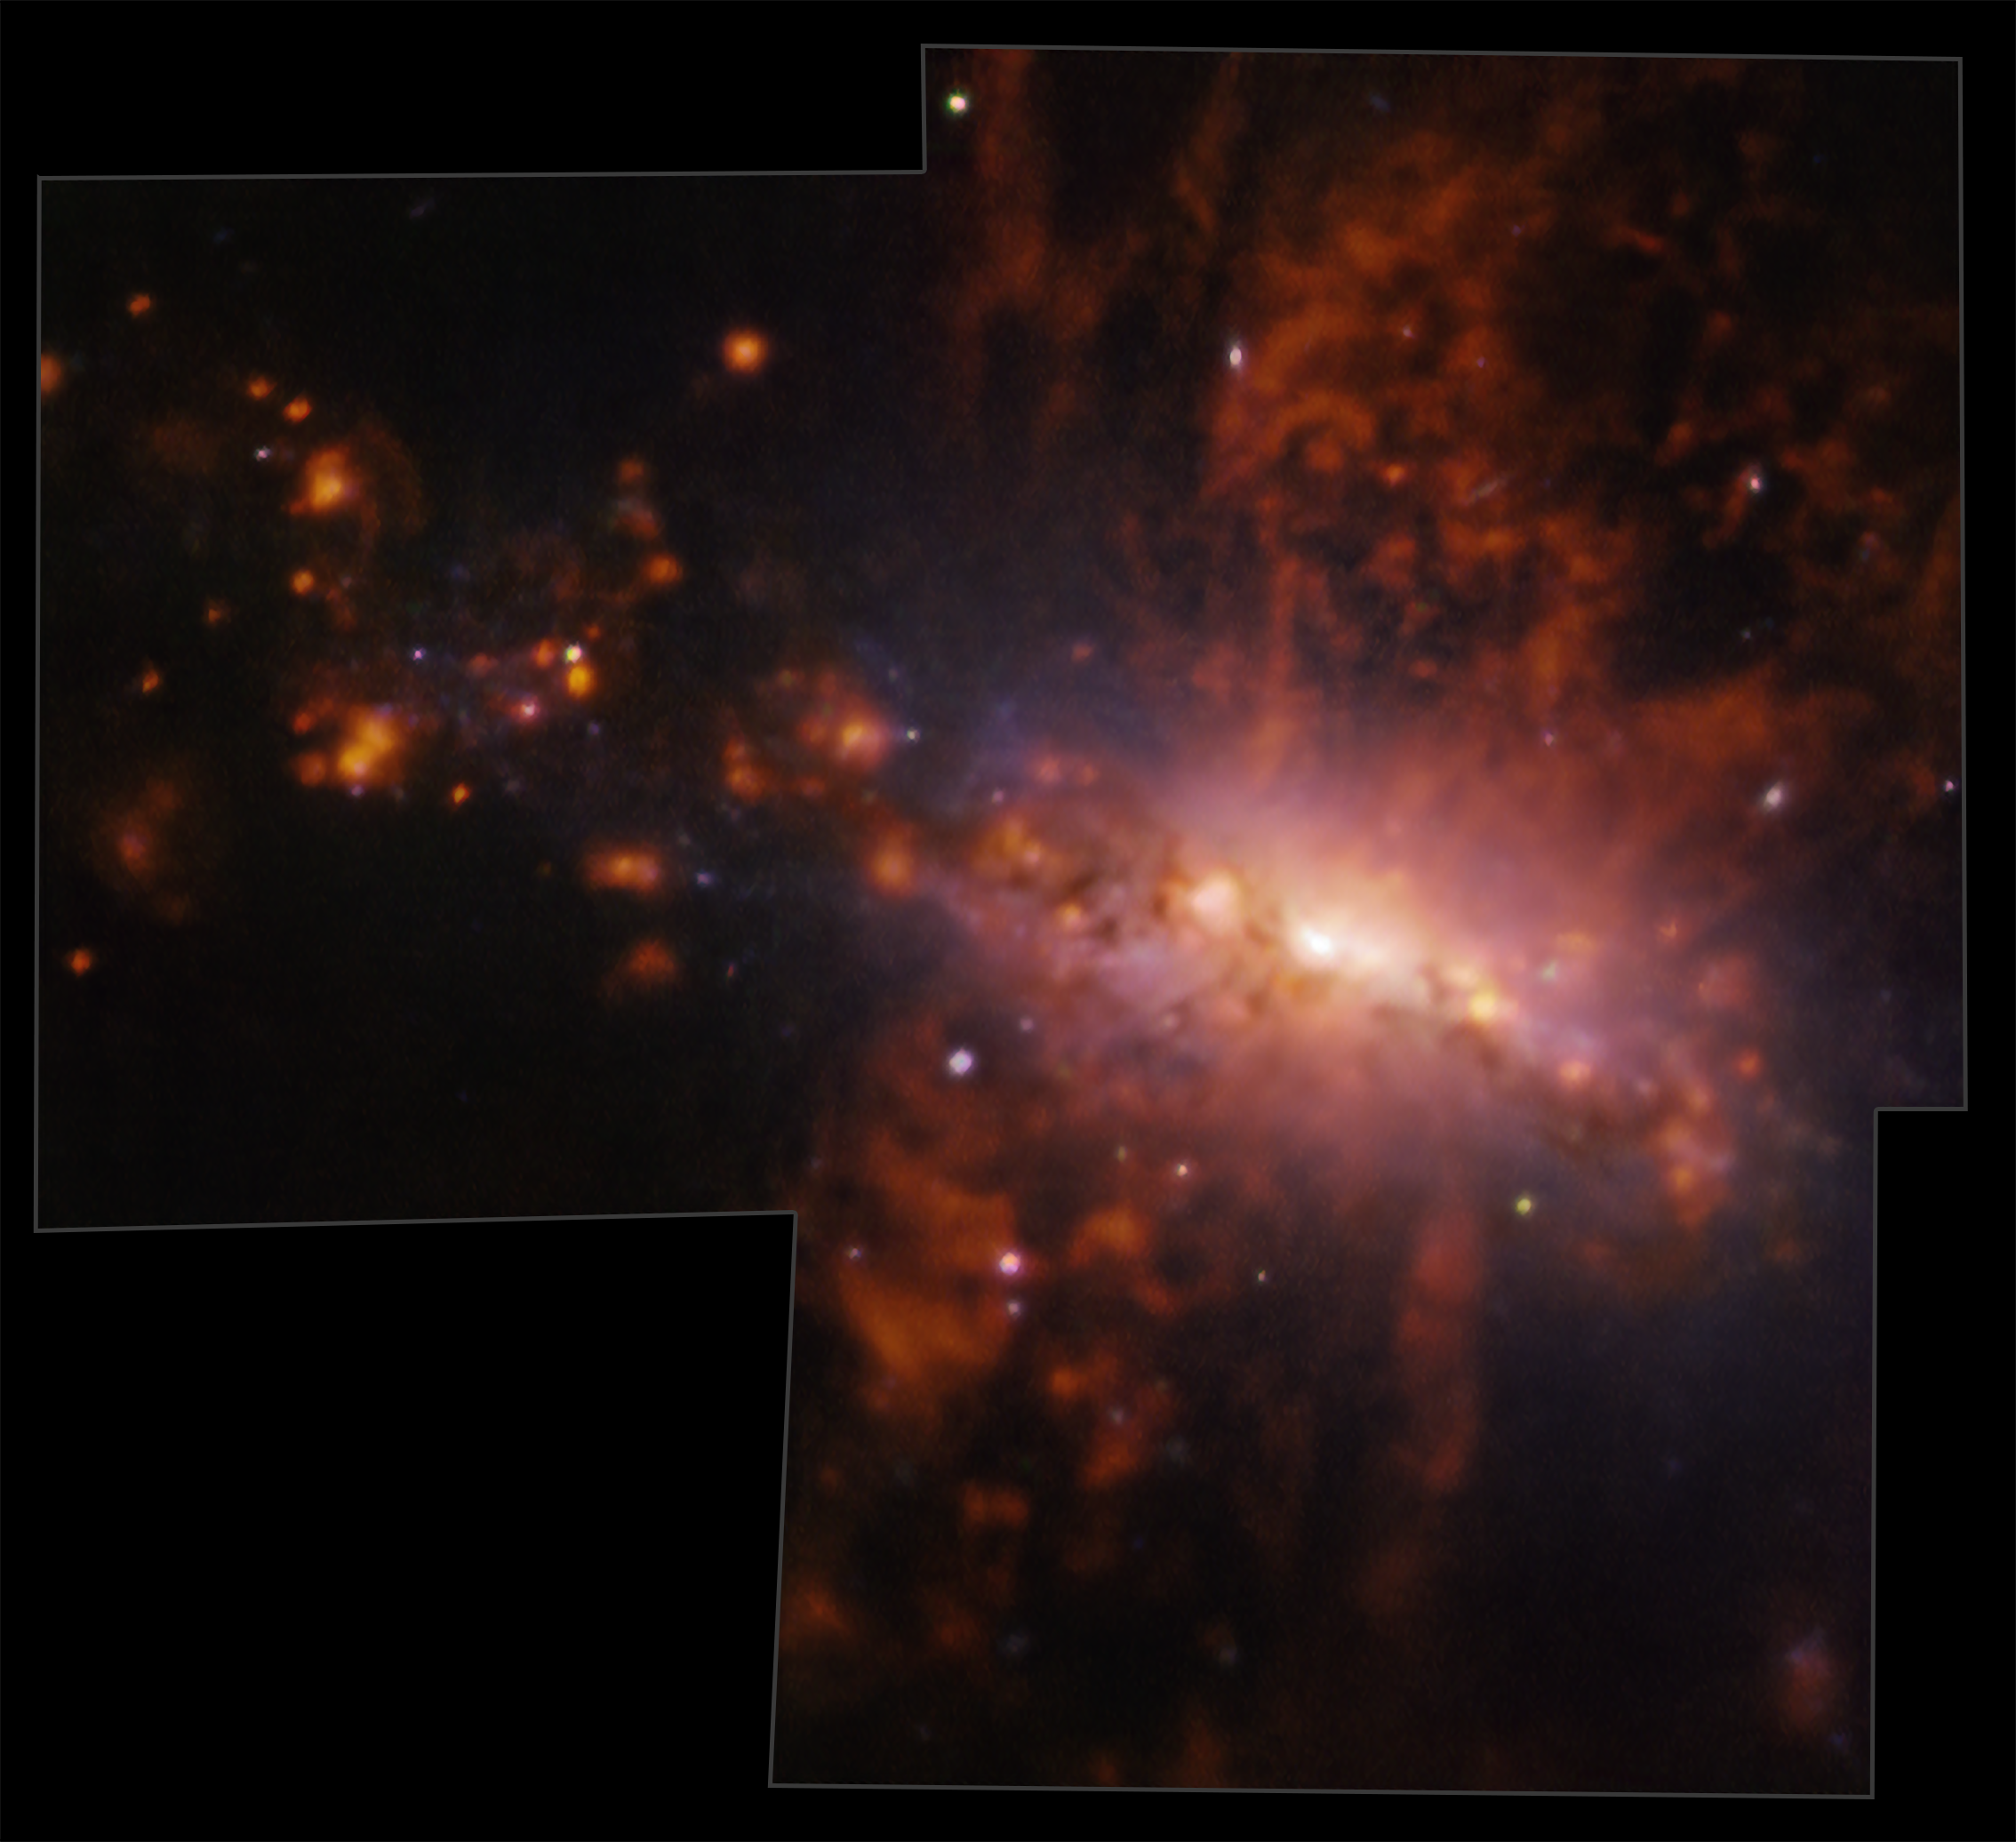

A galactic fountain

This Picture of the Week, taken with ESO’s Very Large Telescope, captures the galaxy NGC 4383 evolving in a strange way. Gas is flowing from its core at a staggering rate, hurtling from the galaxy at average velocities over 200 km/s, and up to 300 km/s. This mysterious gas eruption has a unique cause: star formation.

Large amounts of stars are being born at the centre of this galaxy. The most massive ones lose mass over their lifetimes through powerful winds, and end up dying in violent supernova explosions. These stellar winds and supernovae drag away some of the galaxy’s gas reservoir: the bright red filaments seen in this image show hydrogen gas ejected out to at least 20 000 light-years from the galaxy. Since this gas is carried away from the galactic core instead of remaining to form the next generation of stars, this process regulates the rate at which stars can form in this galaxy.

A new study led by Adam Watts at the University of Western Australia’s node of the International Centre for Radio Astronomy Research used the Multi Unit Spectroscopic Explorer (MUSE) instrument at the VLT to study this intriguing galaxy. MUSE allowed the team to map the chemical composition and motion of this vast stellar outflow in great detail, providing insights into the mechanisms that created the dramatic outpour seen in this image.

Credit: ESO/A. Watts et al.